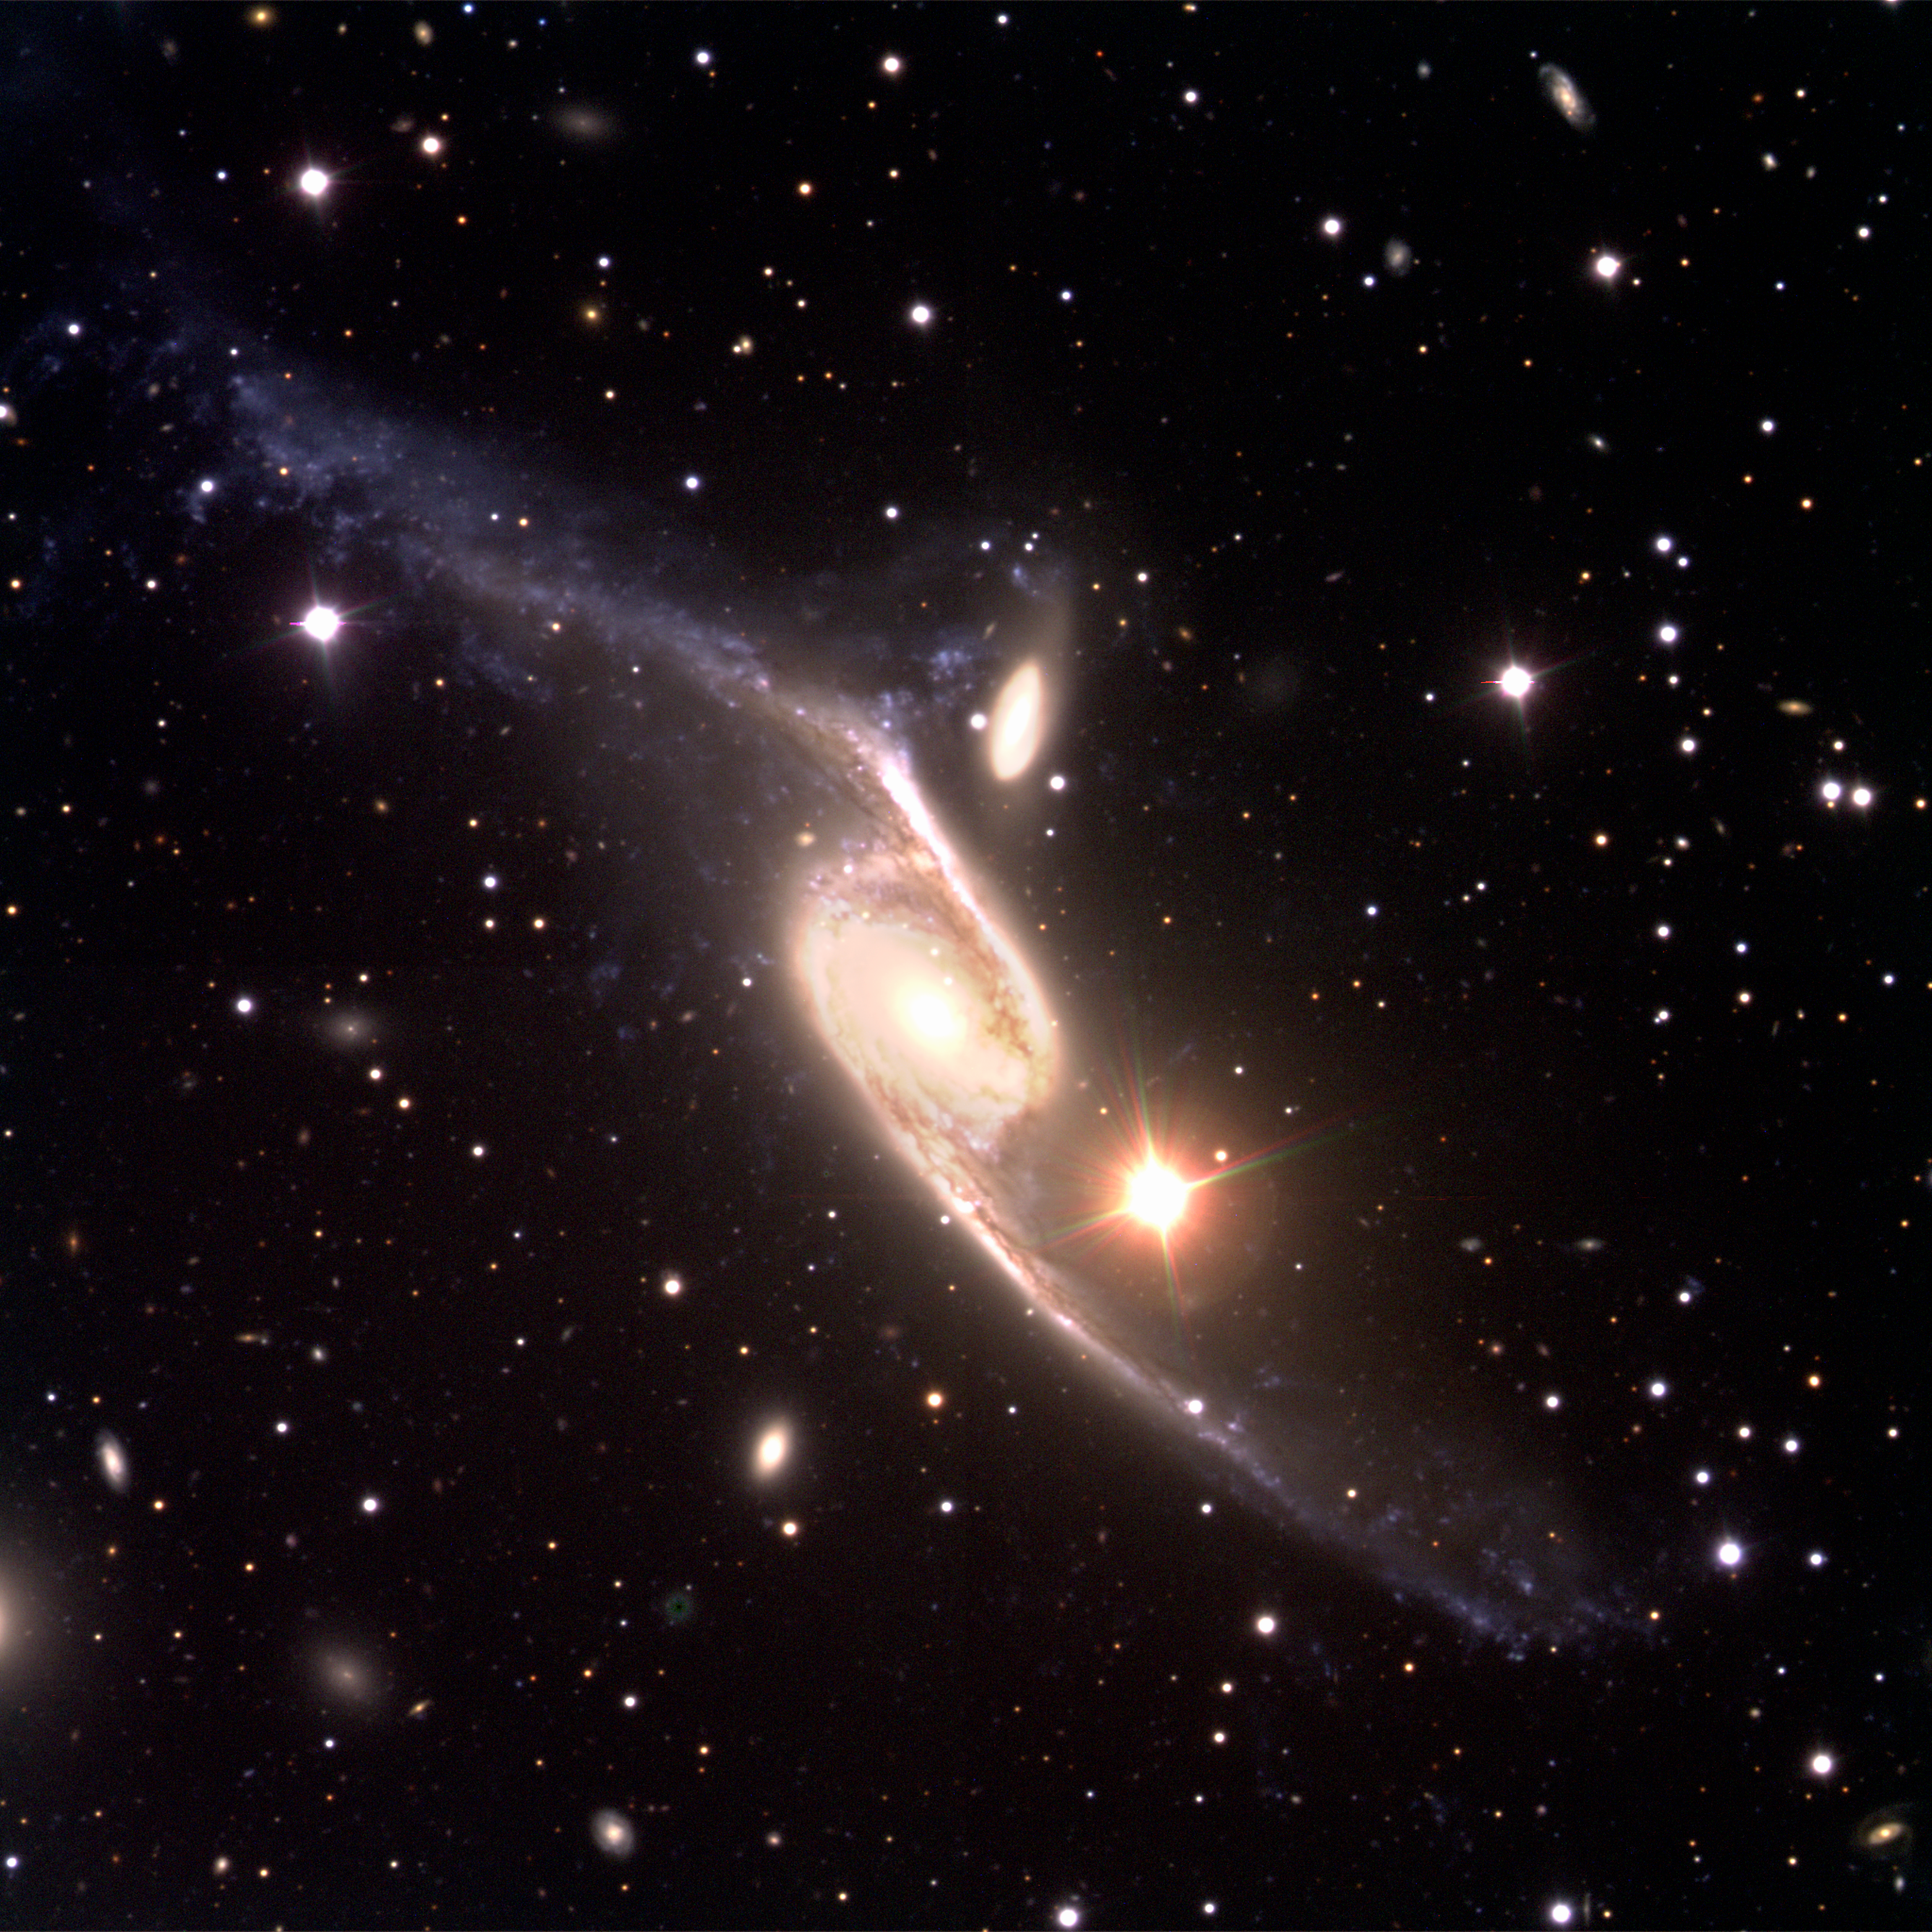

Giant interacting galaxies NGC 6872/IC 4970

Three-colour composite reproduced from one blue (B), one green-yellow (V) and one red (R) exposure, obtained with FORS1 at ANTU in the morning of March 29, 1999. The field size is again 6.8x6.8 arcmin 2 .

It shows the spectacular barred spiral galaxy NGC 6872 that is shaped like an "integral sign". It is of type SBb and is accompanied by a smaller, interacting galaxy, IC 4970 of type S0 (just above the centre). The bright object to the lower right of the galaxies is a star in the Milky Way whose image has been strongly overexposed and exhibits multiple optical reflections in the telescope and instrument. There are also many other, fainter and more distant galaxies of many different forms in the field. They are particularly well visible on the "Normal" and "Full Resolution" versions of the photo.

The upper left spiral arm of NGC 6872 is significantly disturbed and is populated by a plethora of blueish objects, many of which are star-forming regions. This may have been be caused by a recent passage of IC 4970 through it.

This interesting system is located in the southern constellation Pavo (The Peacock). It is comparatively distant, almost 300 million light-years away. It extends over more than 7 arcmin in the sky and its real size from tip to tip is thus nearly 750,000 light-years. It is in fact one of the largest known, barred spiral galaxies. In order to image all of this extraordinary object within the available field of the FORS1 camera, the instrument was rotated so that the galaxy extends along the diagonal. For this reason, the orientation is such that North is to the upper right and East is to the upper left.

Credit: ESO